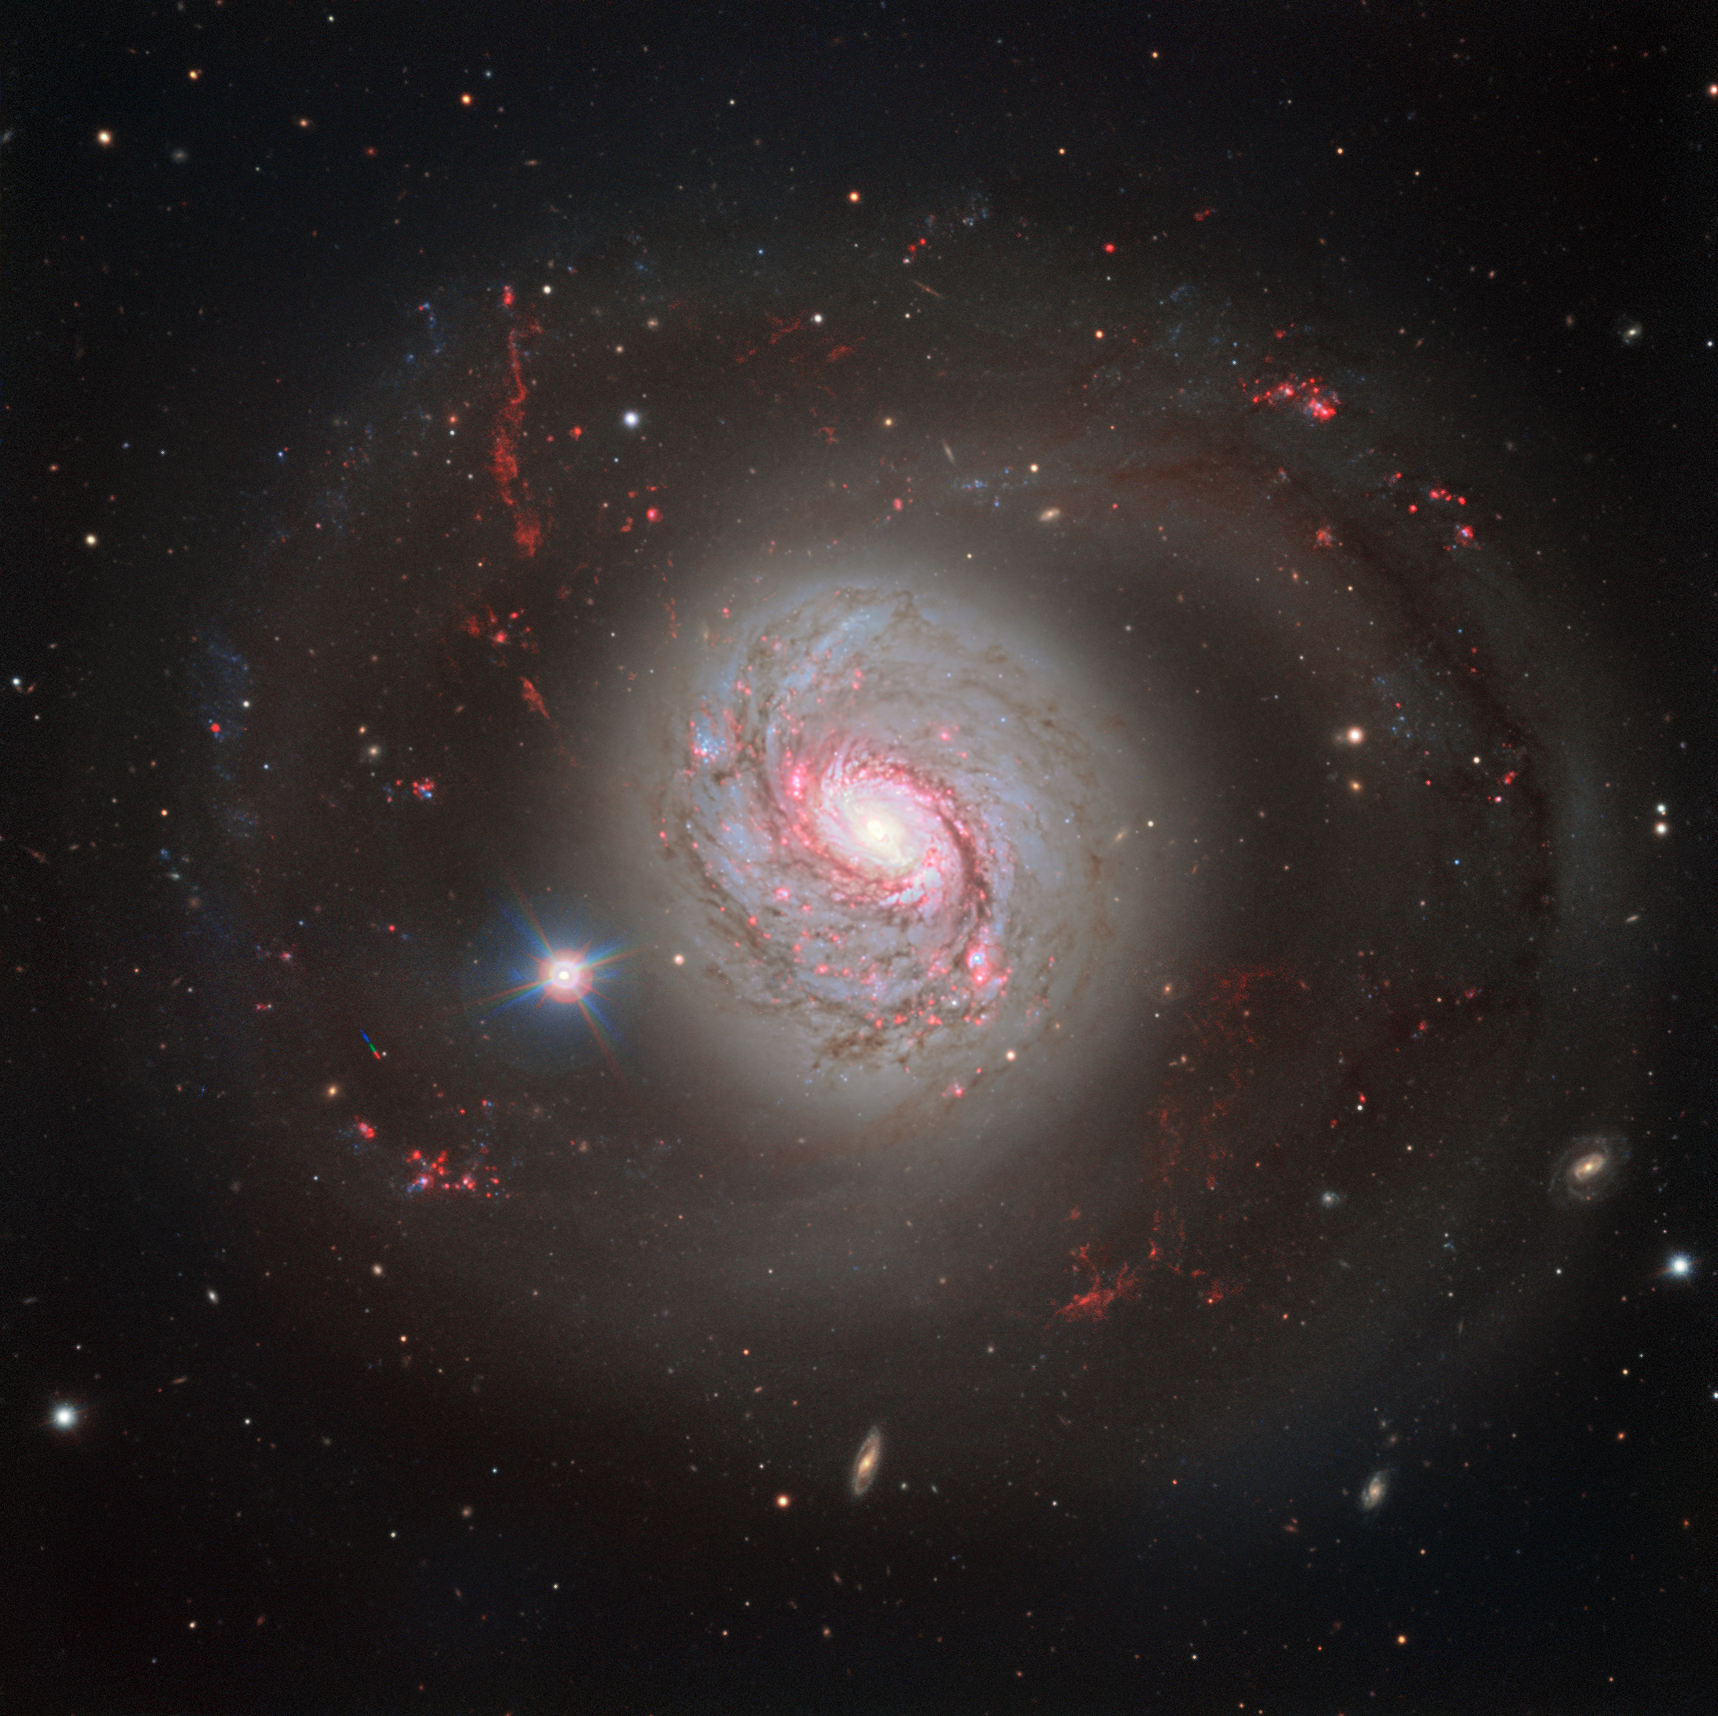

Dazzling galaxy Messier 77

ESO’s Very Large Telescope (VLT) has captured a magnificent face-on view of the barred spiral galaxy Messier 77. The image does justice to the galaxy’s beauty, showcasing its glittering arms criss-crossed with dust lanes — but it fails to betray Messier 77’s turbulent nature.

Credit: ESO